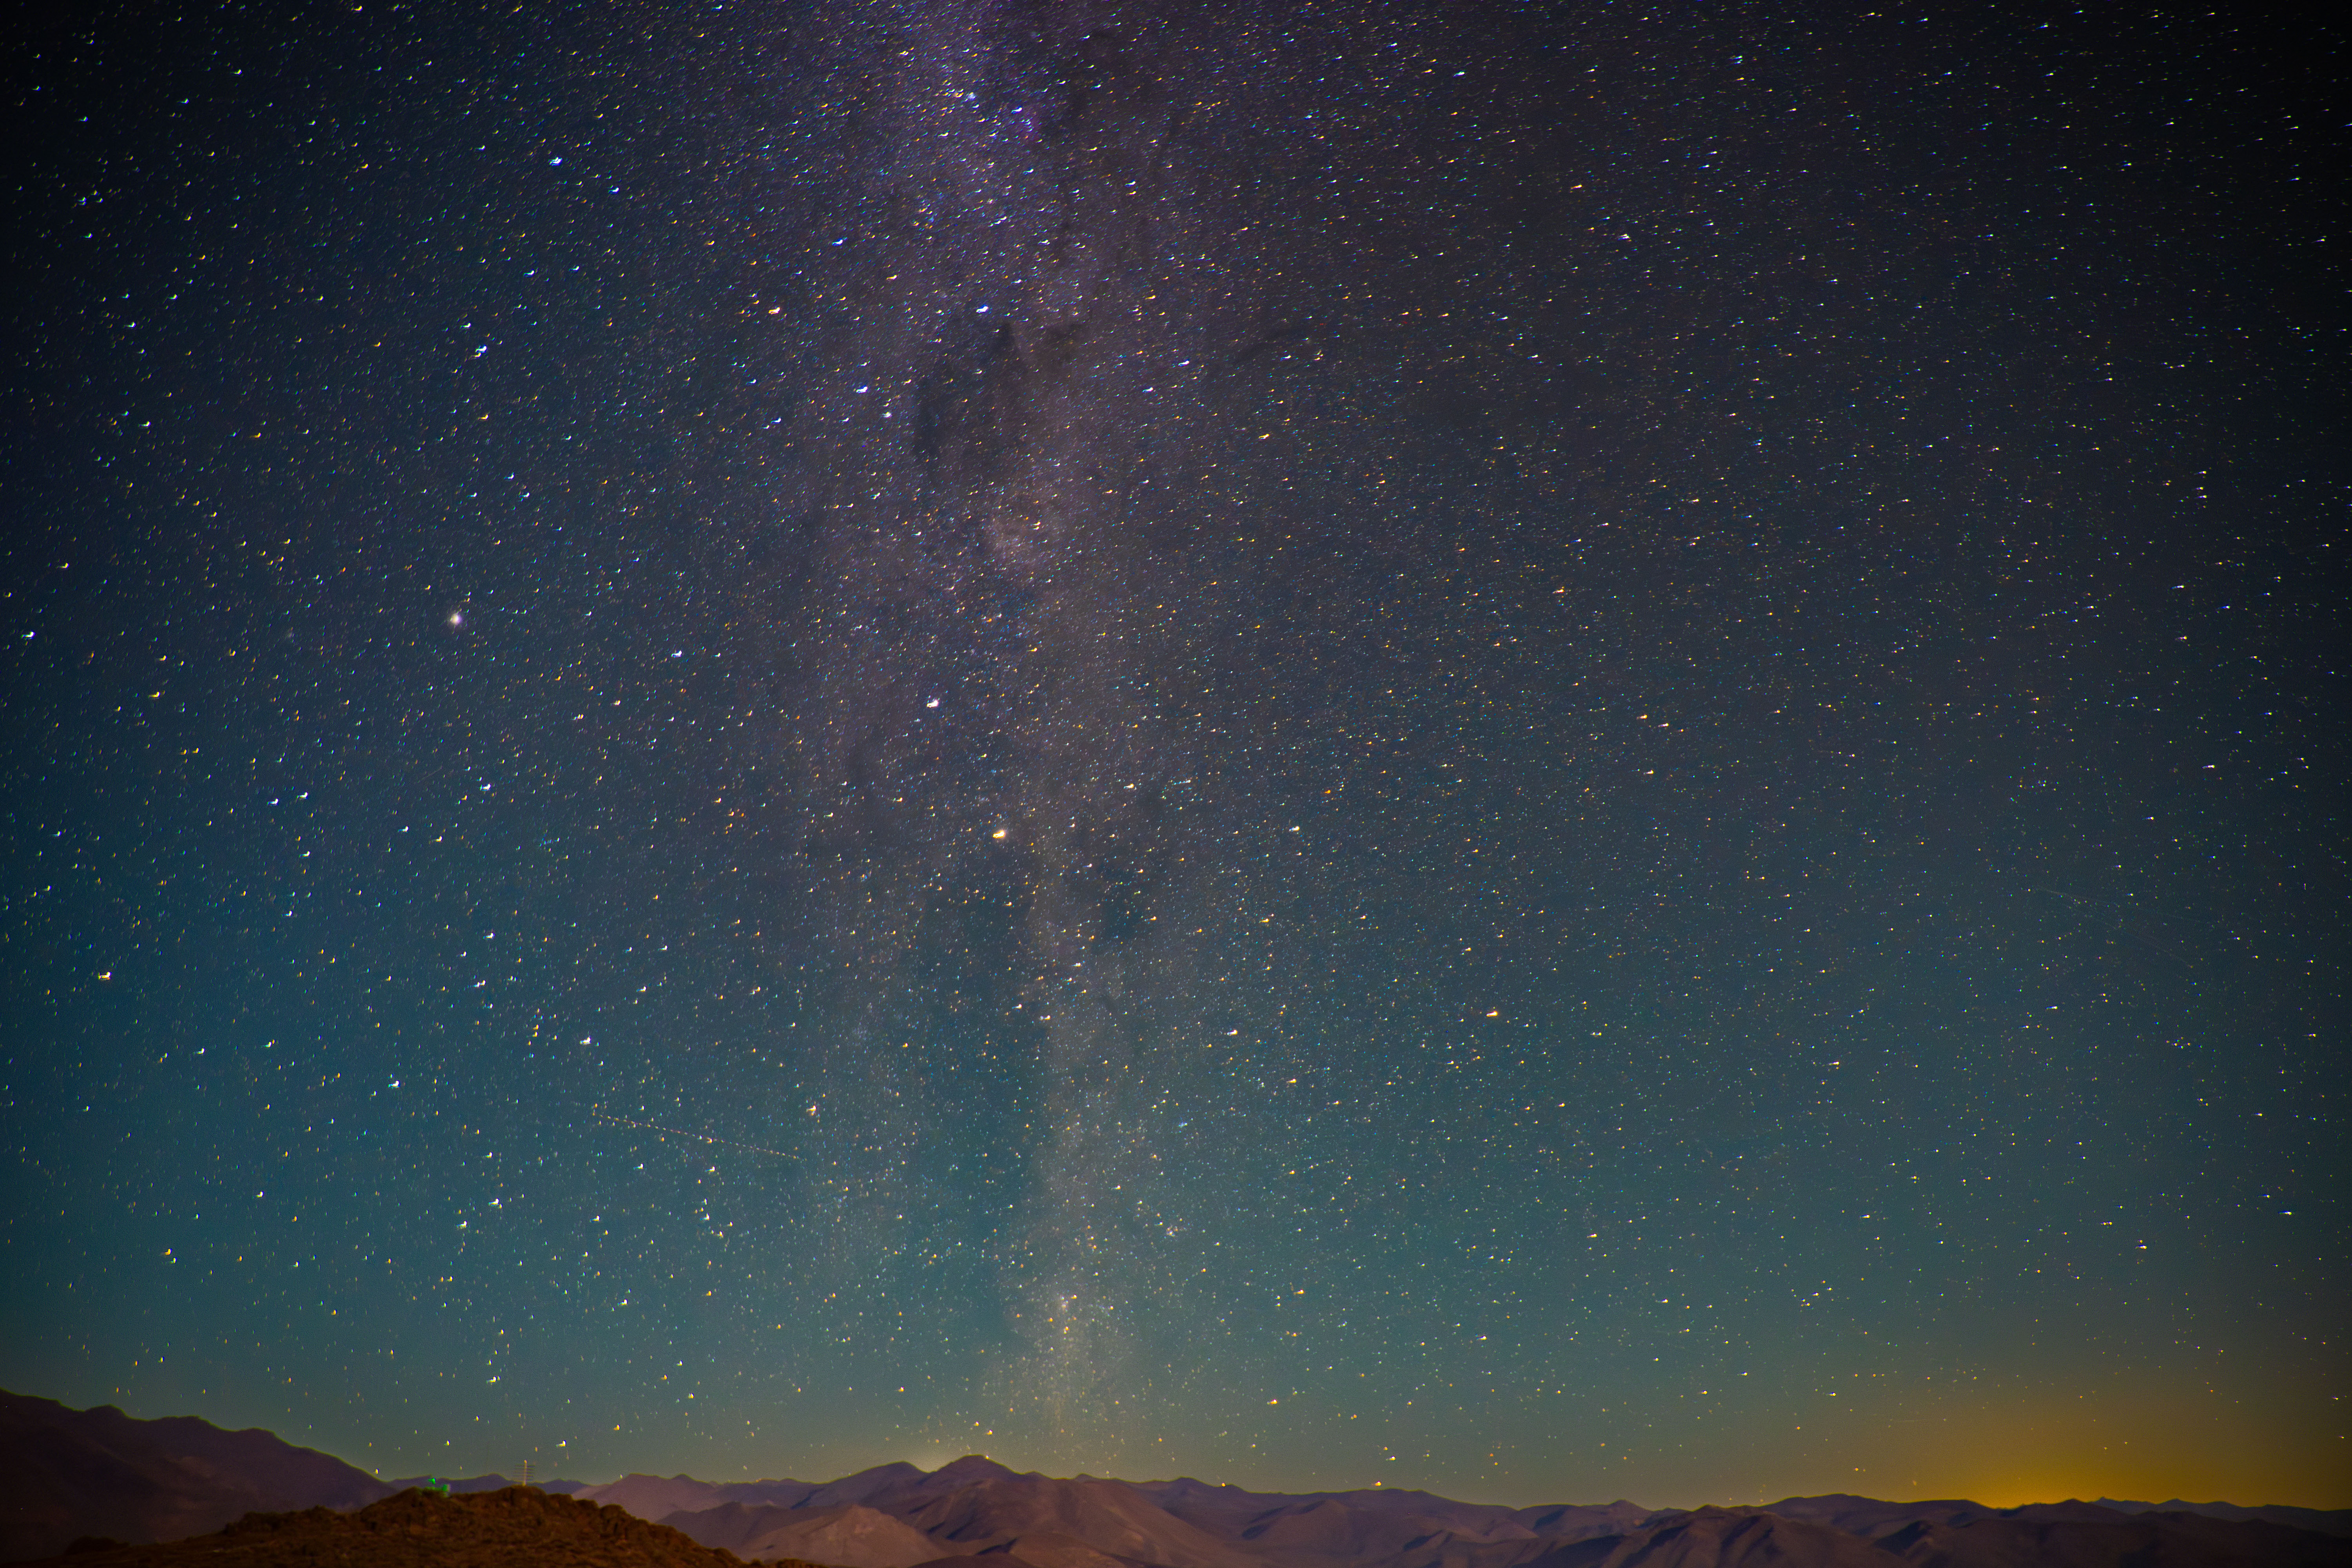

Night Sky Above Rubin

The night sky above Rubin Observatory on 14 March 2024.

Credit: RubinObs/NOIRLab/SLAC/NSF/DOE/AURA/A. Pizarro D.